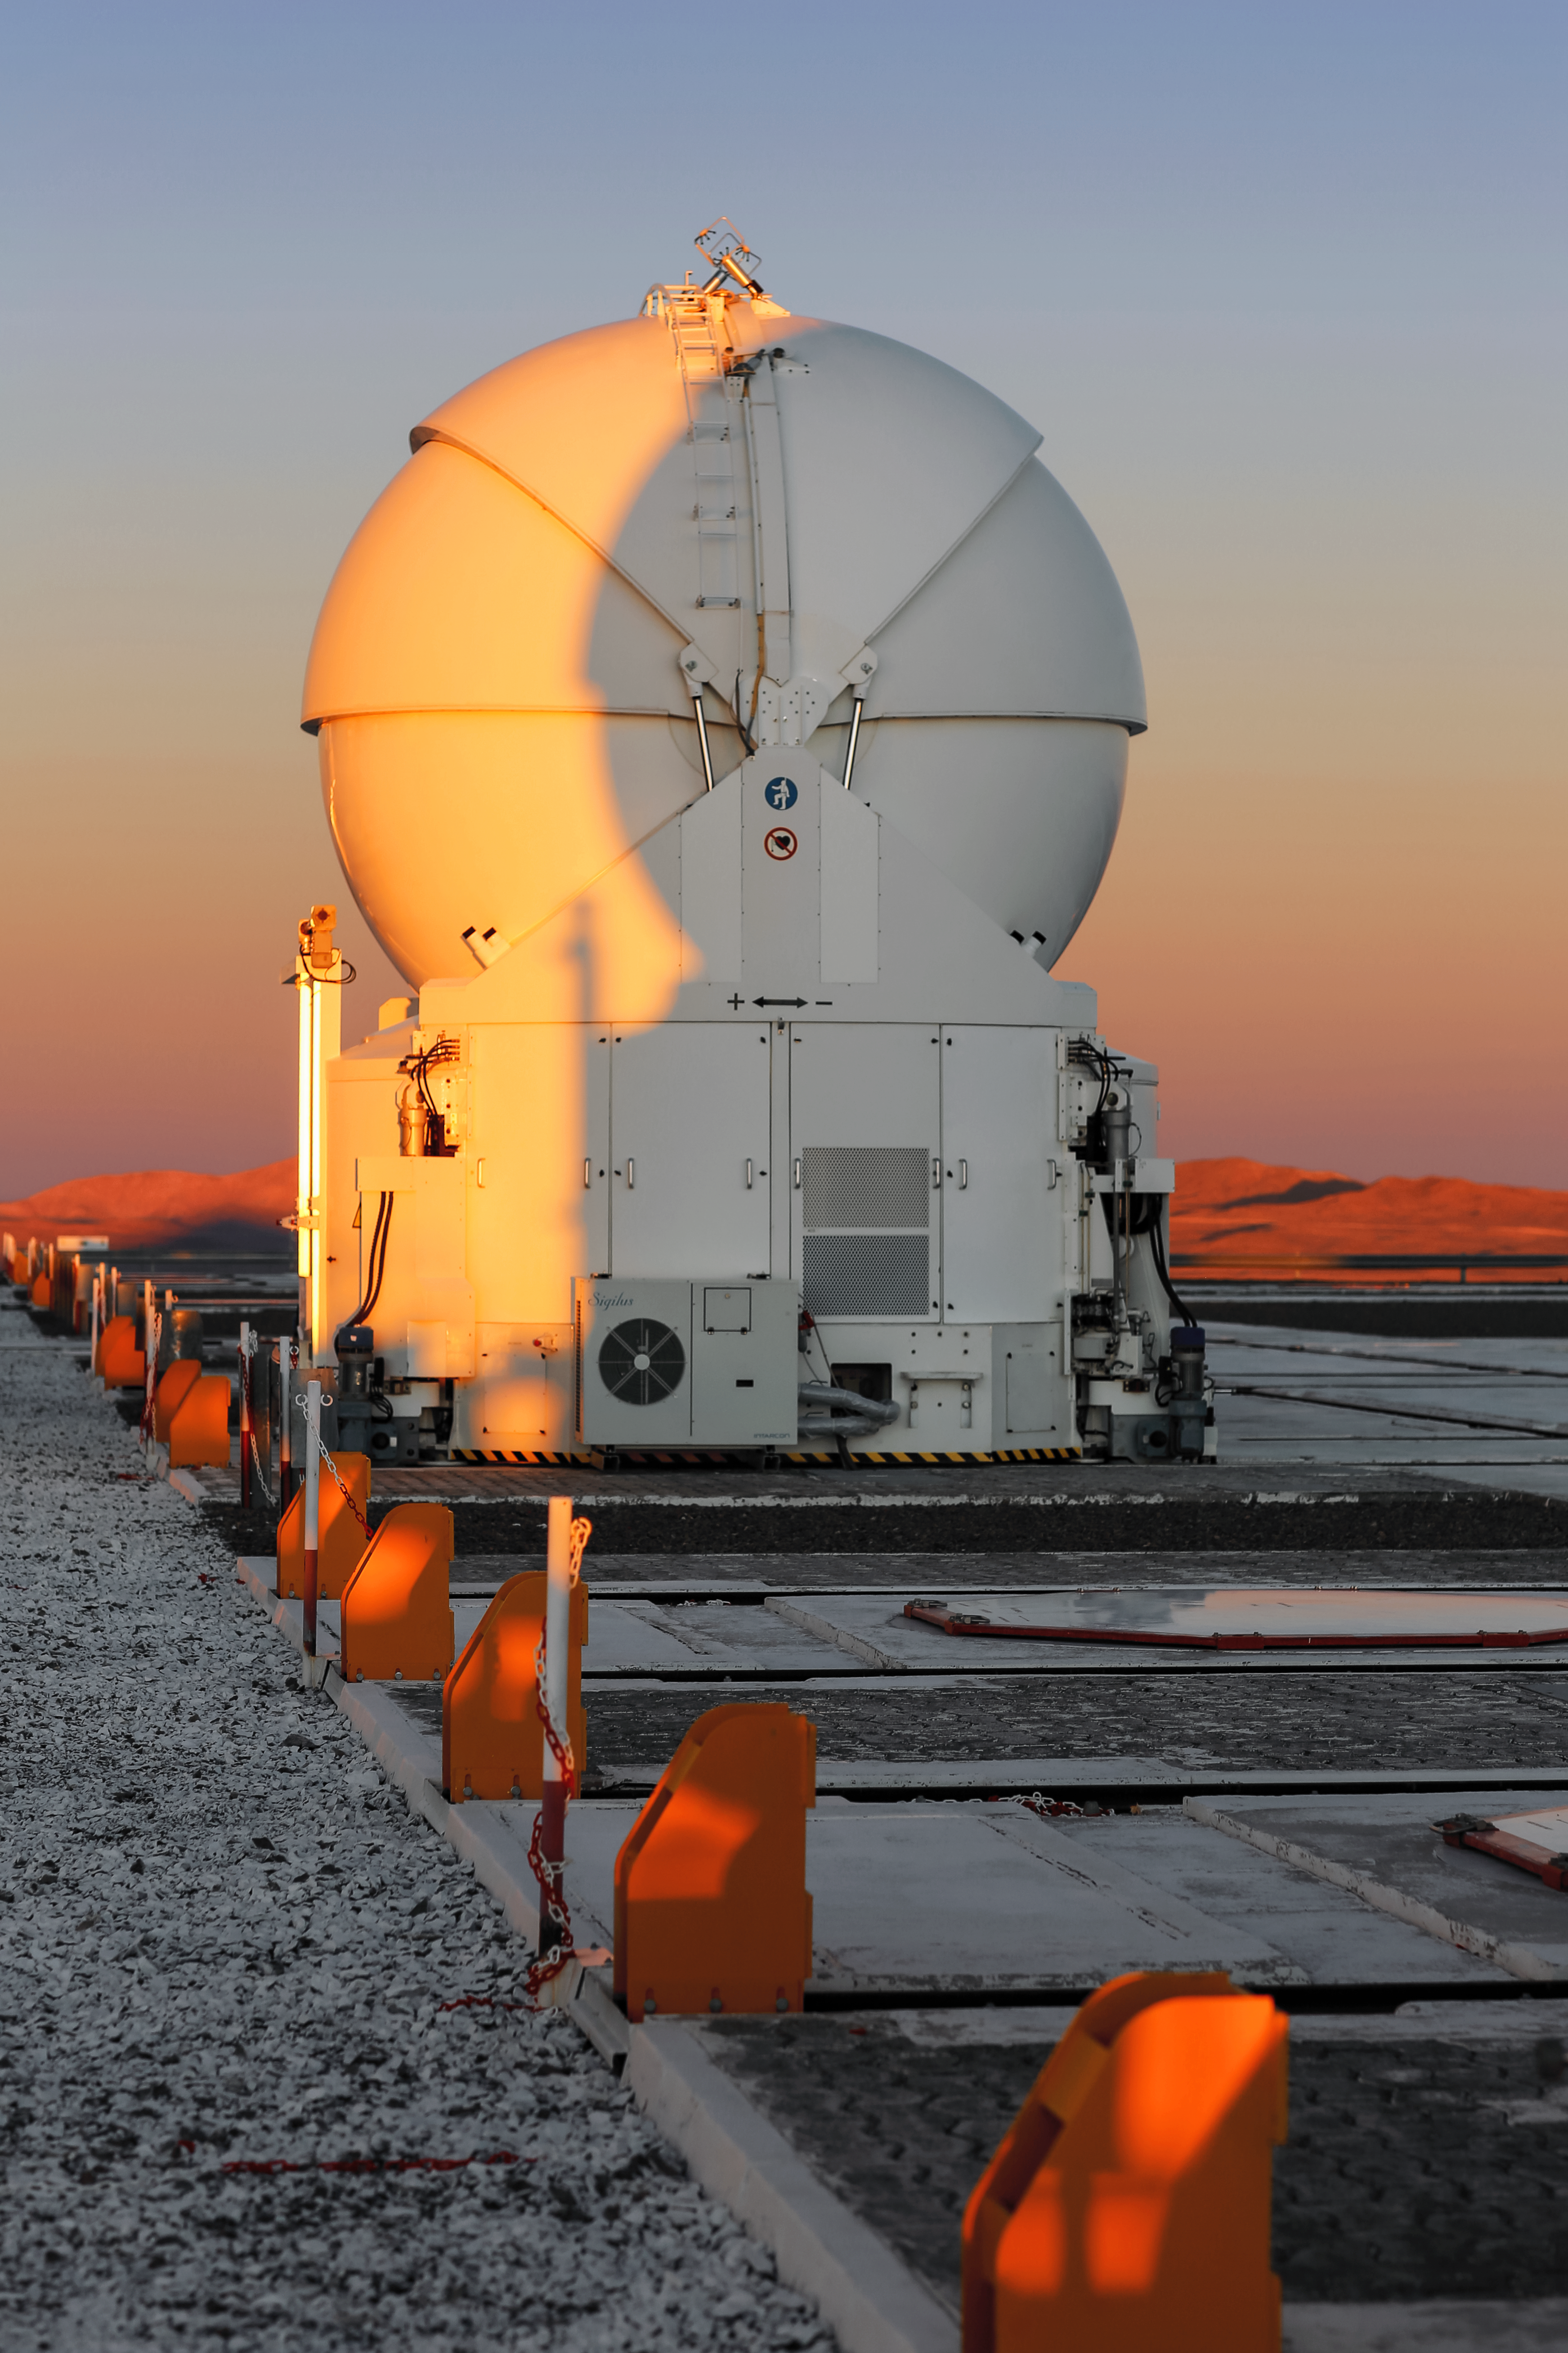

Auxilerating Telescope

An image of one of the VLT's four Auxiliary Telescopes. Although smaller in size than the Unit Telescopes of the VLT, they are exhilarating nonetheless because they are crucial to the VLT's most impressive interferometric observations. They are used when the VLT is using interferometry to combine the power of multiple Unit Telescopes, and can be moved in order to support different combinations of the Unit Telescopes.

Credit: L. Honnorat/ESO